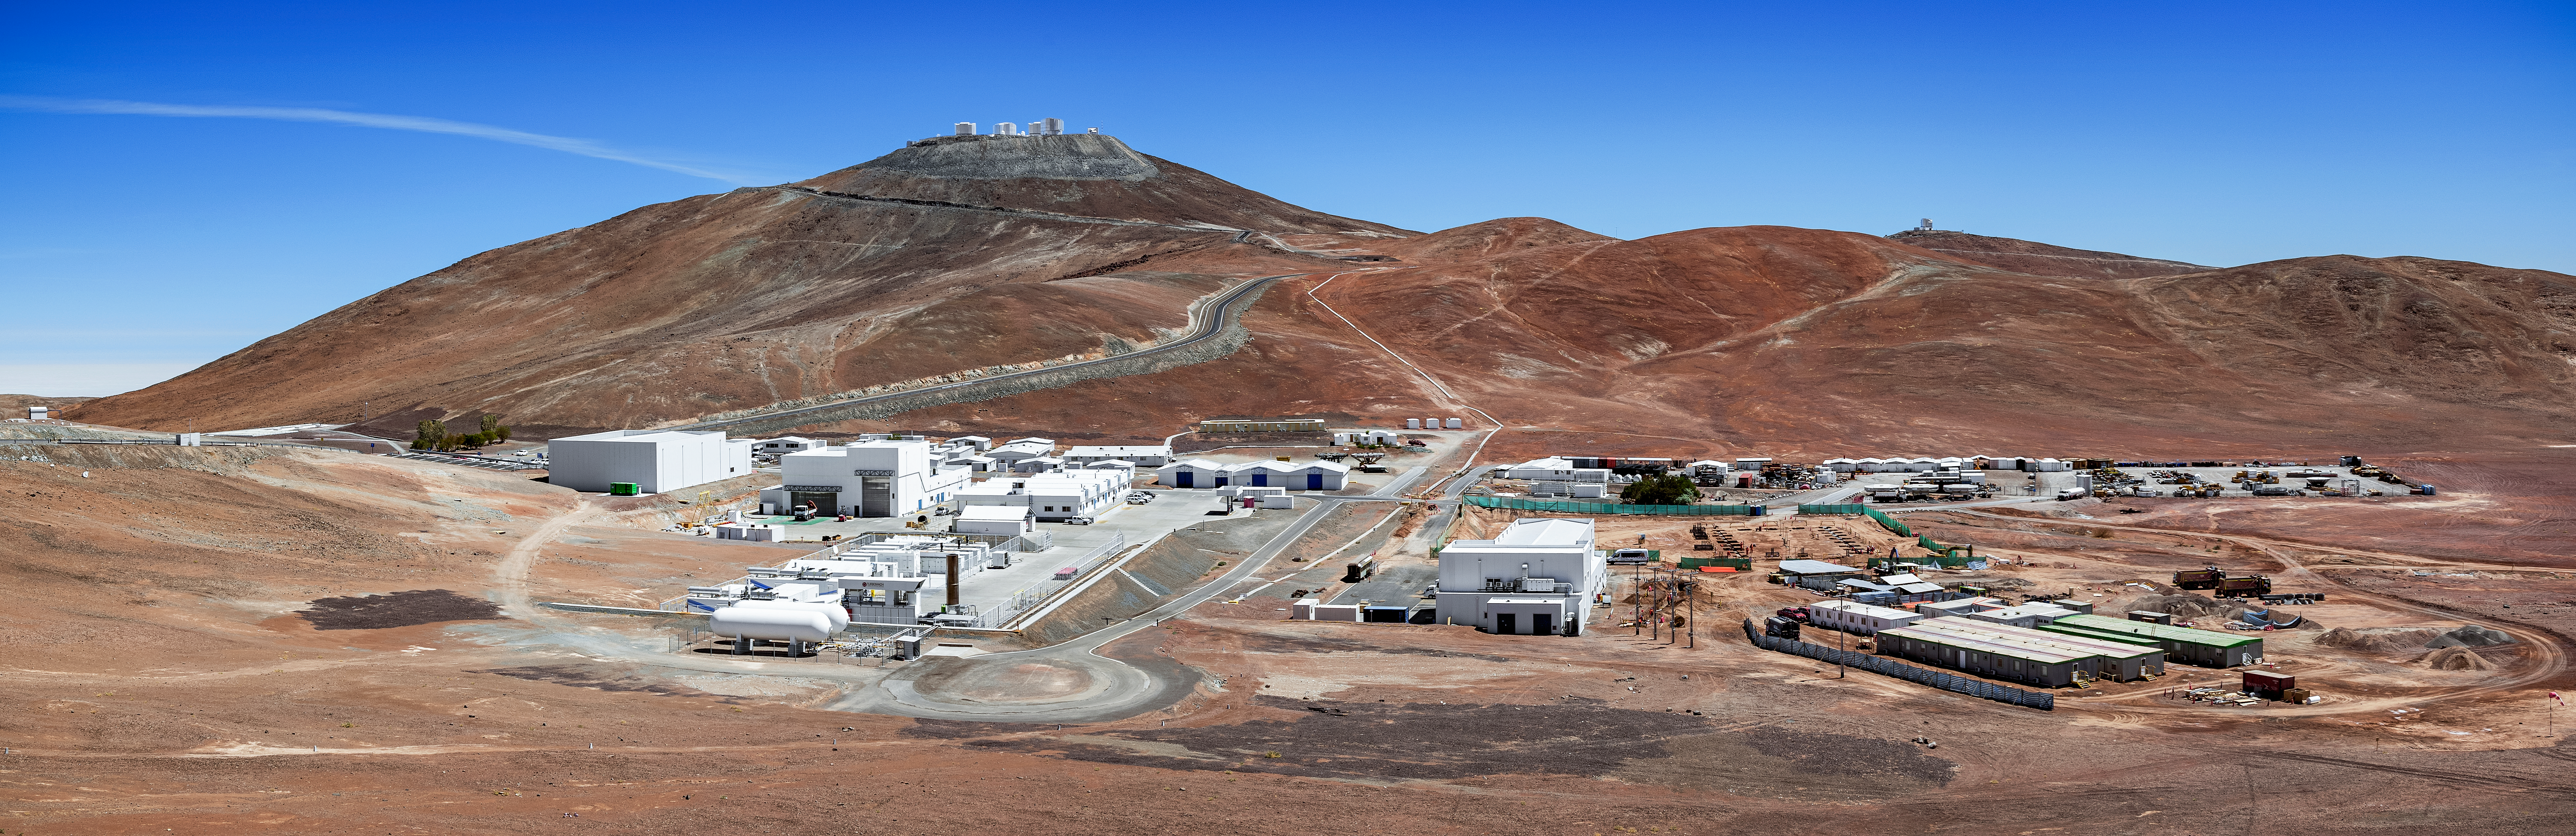

Cerro Paranal

Paranal Observatory pictured with Cerro Paranal in the background. The mountain is home to one of the most advanced ground-based telescopes in the world, the VLT. The VLT telescope consists of four unit telescopes with mirrors measuring 8.2 meters in diameter and work together with four smaller auxiliary telescopes to make interferometric observations. Each of the 8.2m diameter Unit Telescopes can also be used individually. With one such telescope, images of celestial objects as faint as magnitude 30 can be obtained in a one-hour exposure. This corresponds to seeing objects that are four billion (four thousand million) times fainter than what can be seen with the unaided eye.

Credit: ESO/S. Goebel